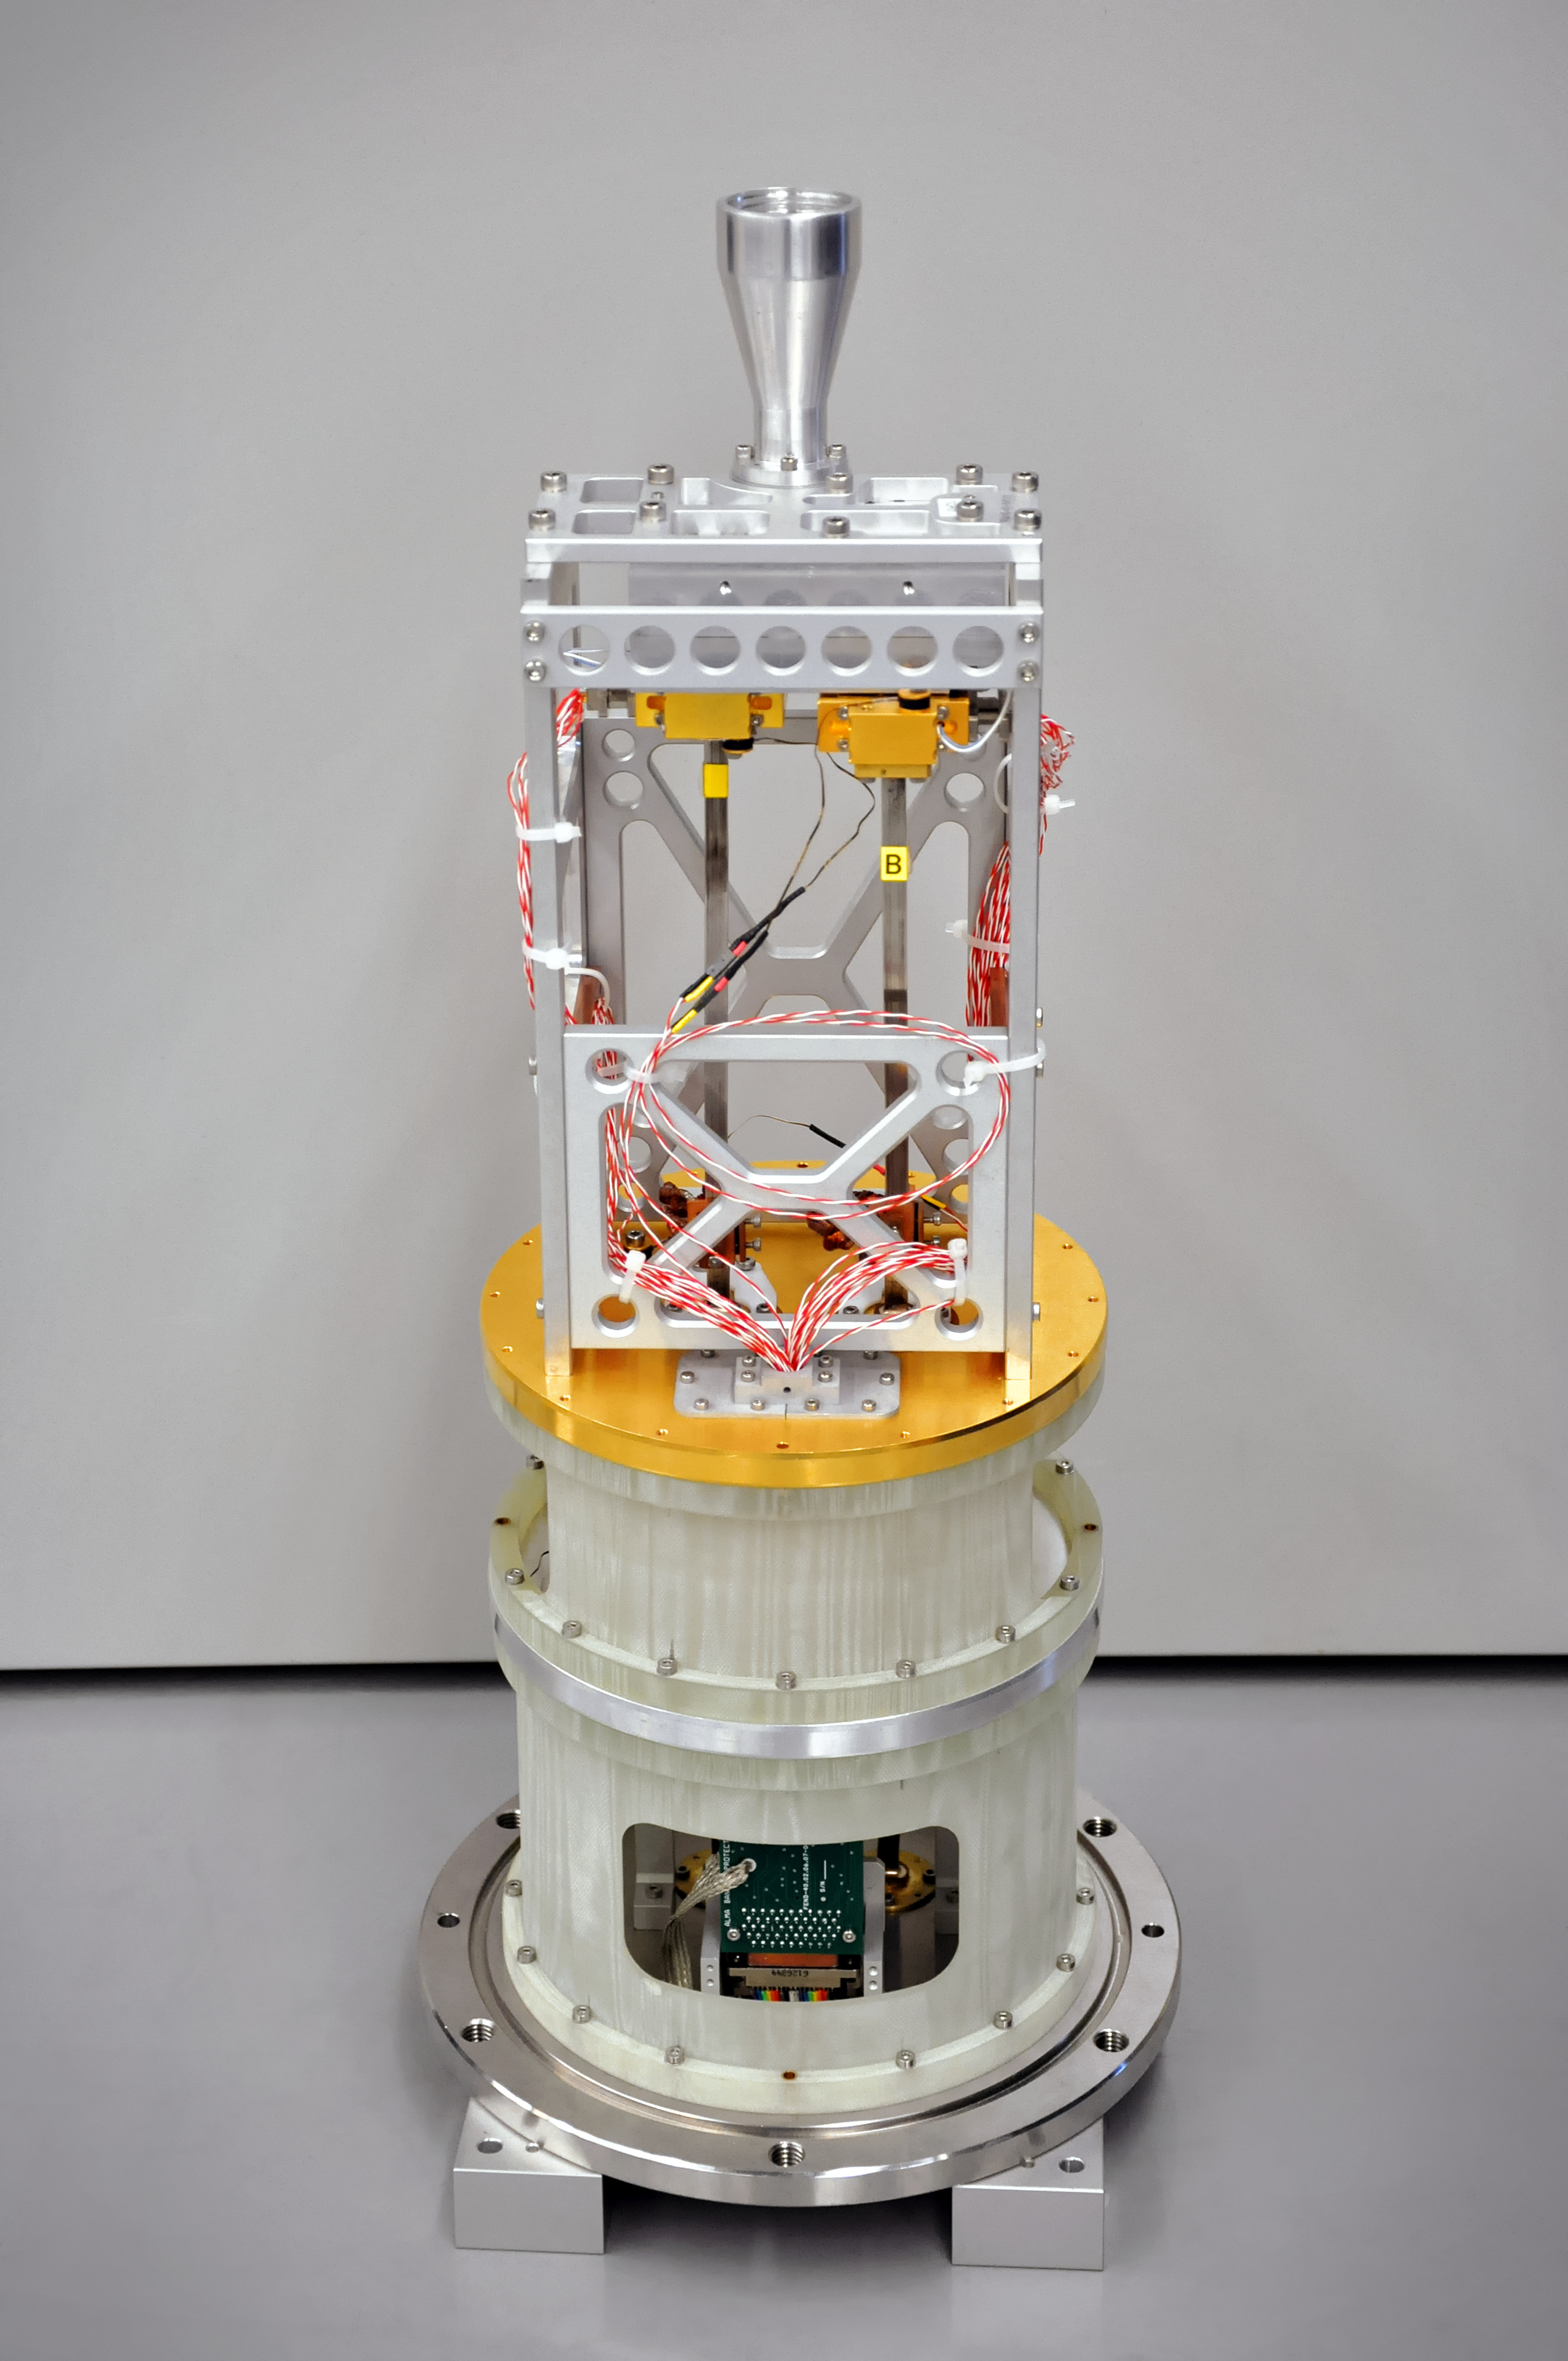

Band 1 receiver

One of the new Band 1 receivers, all of which will be installed on the ALMA telescopes by 2020.

Credit: ASIAA/NAOJ/ESO/S. Guisard (www.eso.org/~sguisard)